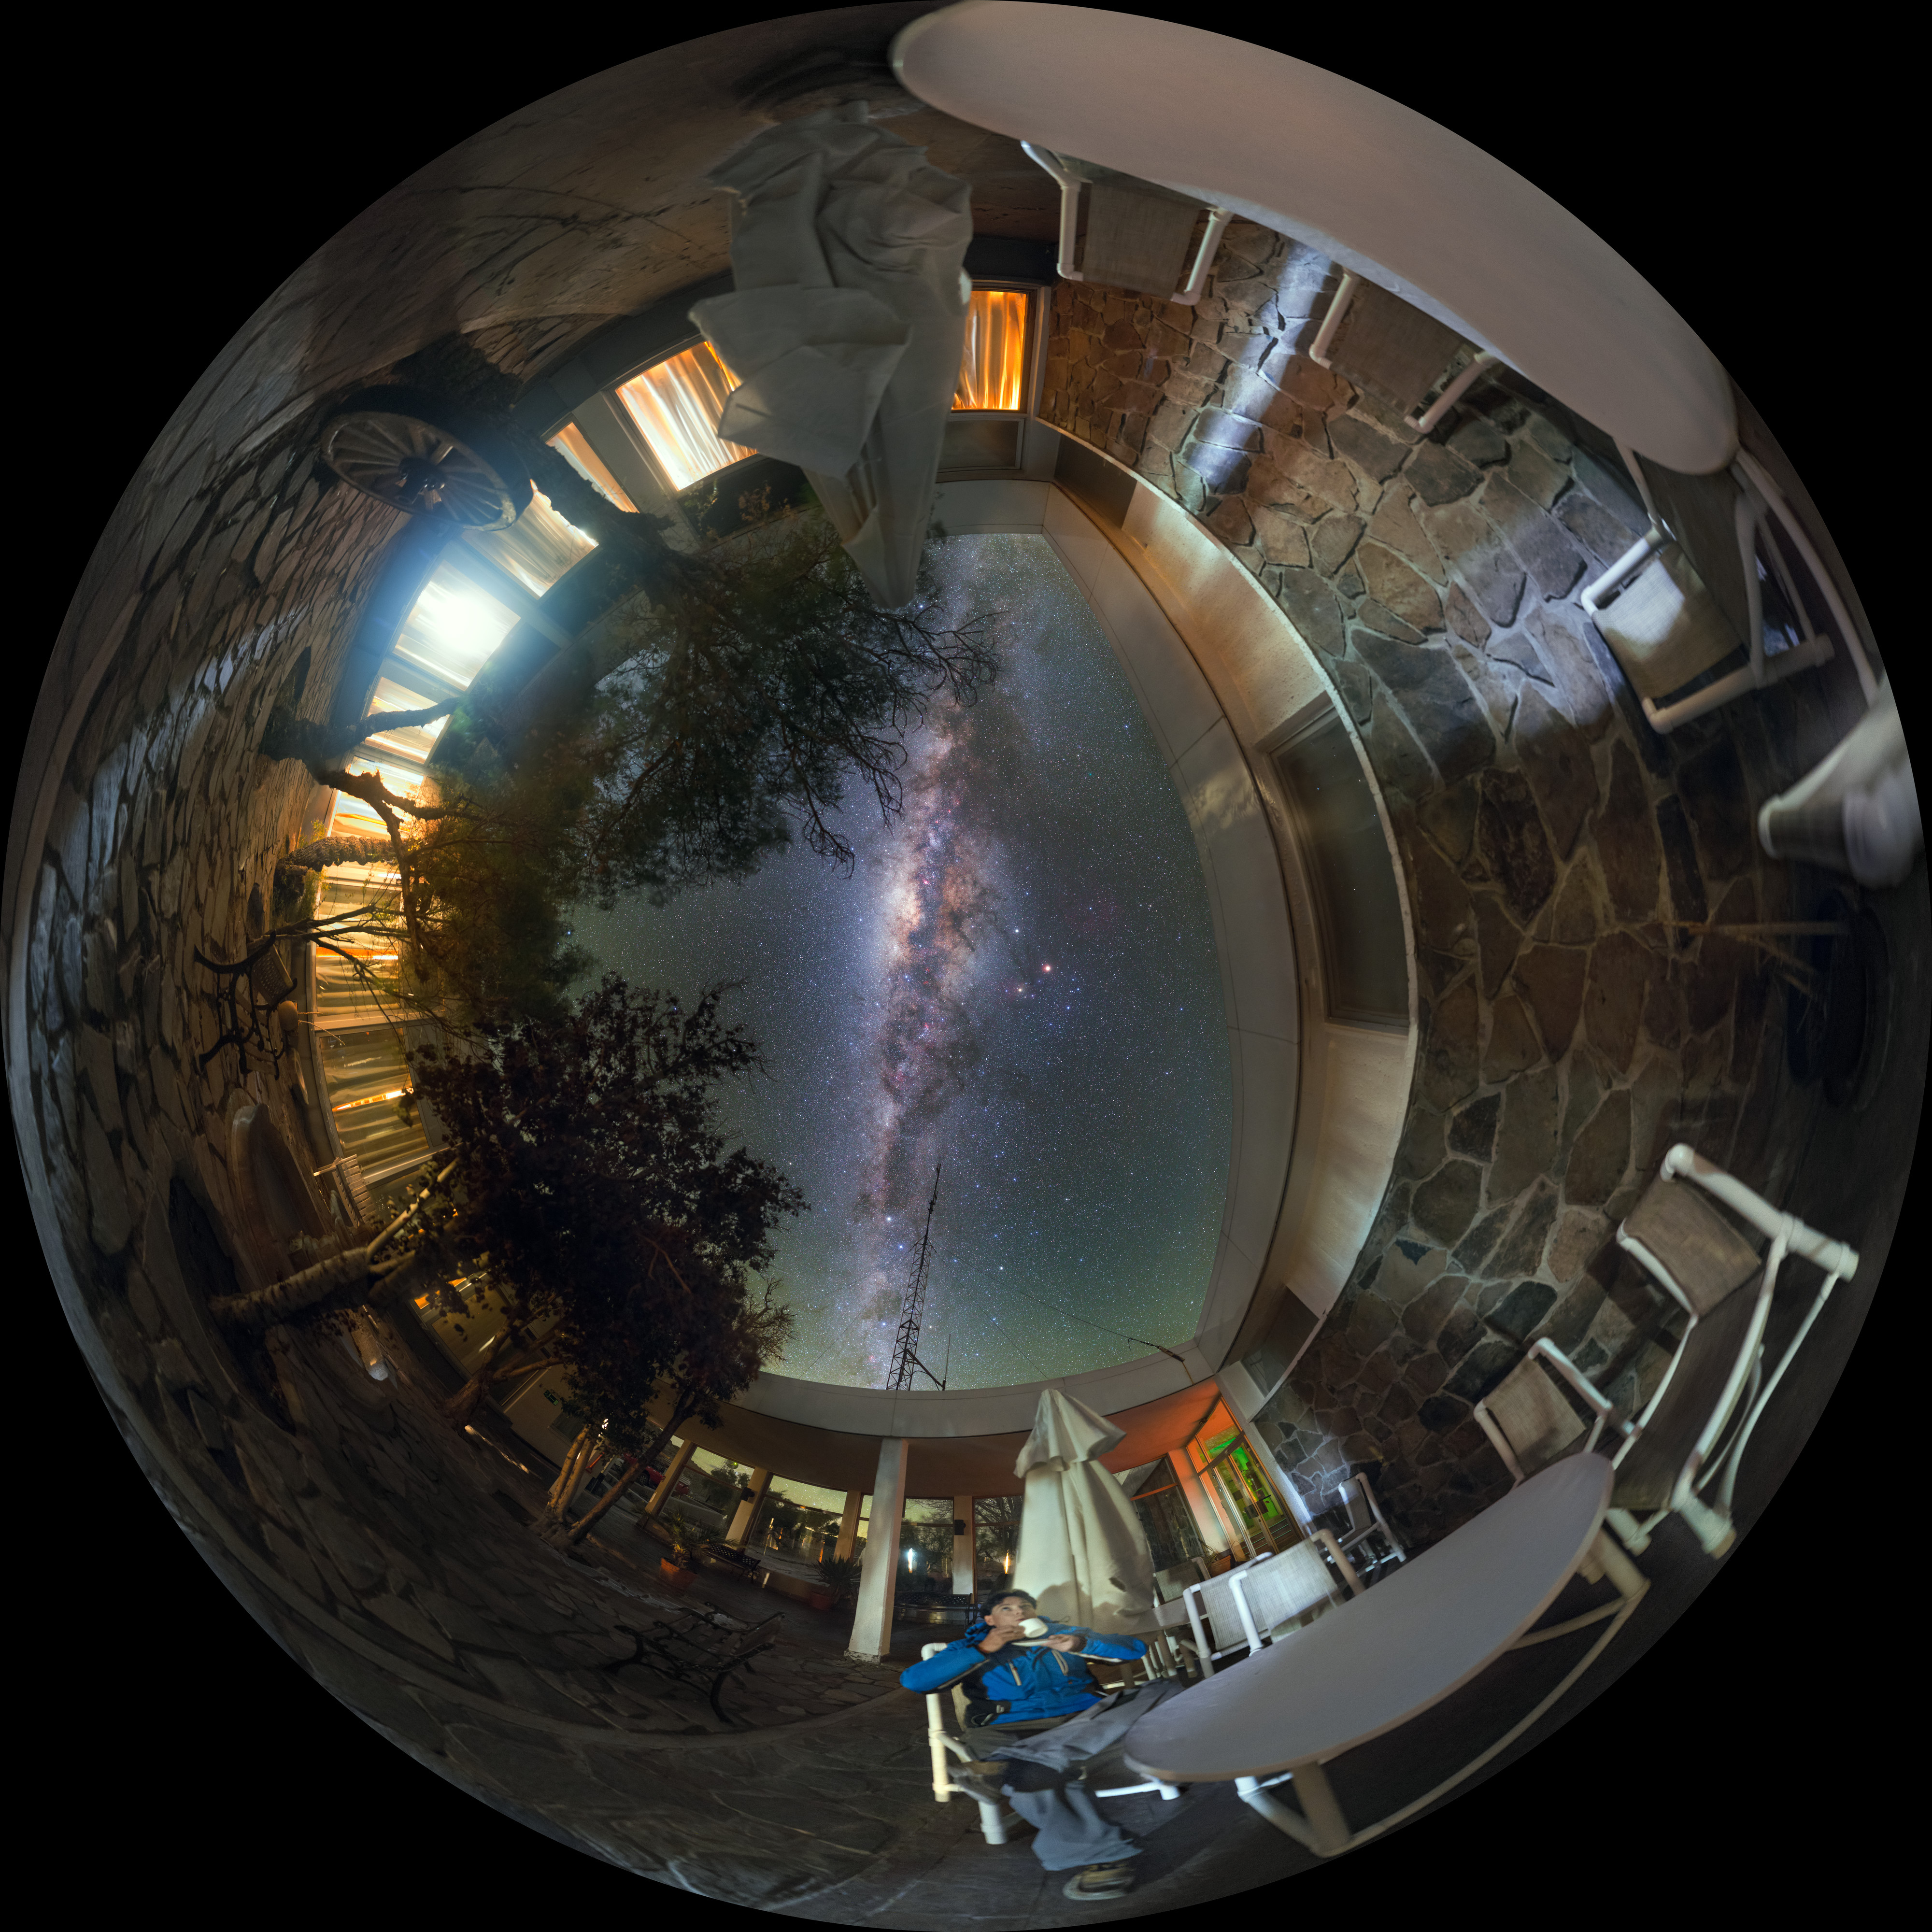

Coffee break La Silla style

Many people will be familiar now with stunning images of the Milky Way, taken by powerful telescopes. What might stagger people about this photo therefore may not be the galaxy itself, but the fact that this wealth of detail was captured with a camera. The Milky Way is visible to the naked eye out in the dry conditions of the Chilean desert where this image was taken, where the lack of human life for miles around ensure a lack of light pollution.

Getting such detail with only a camera is no simple task, and this photo has a funny story behind it. The photographer, Petr Horálek, who is an ESO photo ambassador, took 52 single shots to assemble this image. Managing the composition was tricky as it involved moving furniture and the photographer himself, who is the stargazing coffee-drinker in the image. All night Petr worked into the early hours, with only the low light of the corridor to disturb him. However, just as he prepared for the final few shots, the service staff at la Silla arrived en masse, turning on bright lights and ruining the photo. Petr had to return before 5.15 the next morning in order to finish his image. Such dedication and patience are important qualities for an astrophotographer, and what appears to be a beautifully peaceful moment was in fact the result of much hard work!

Credit: ESO/P. Horálek